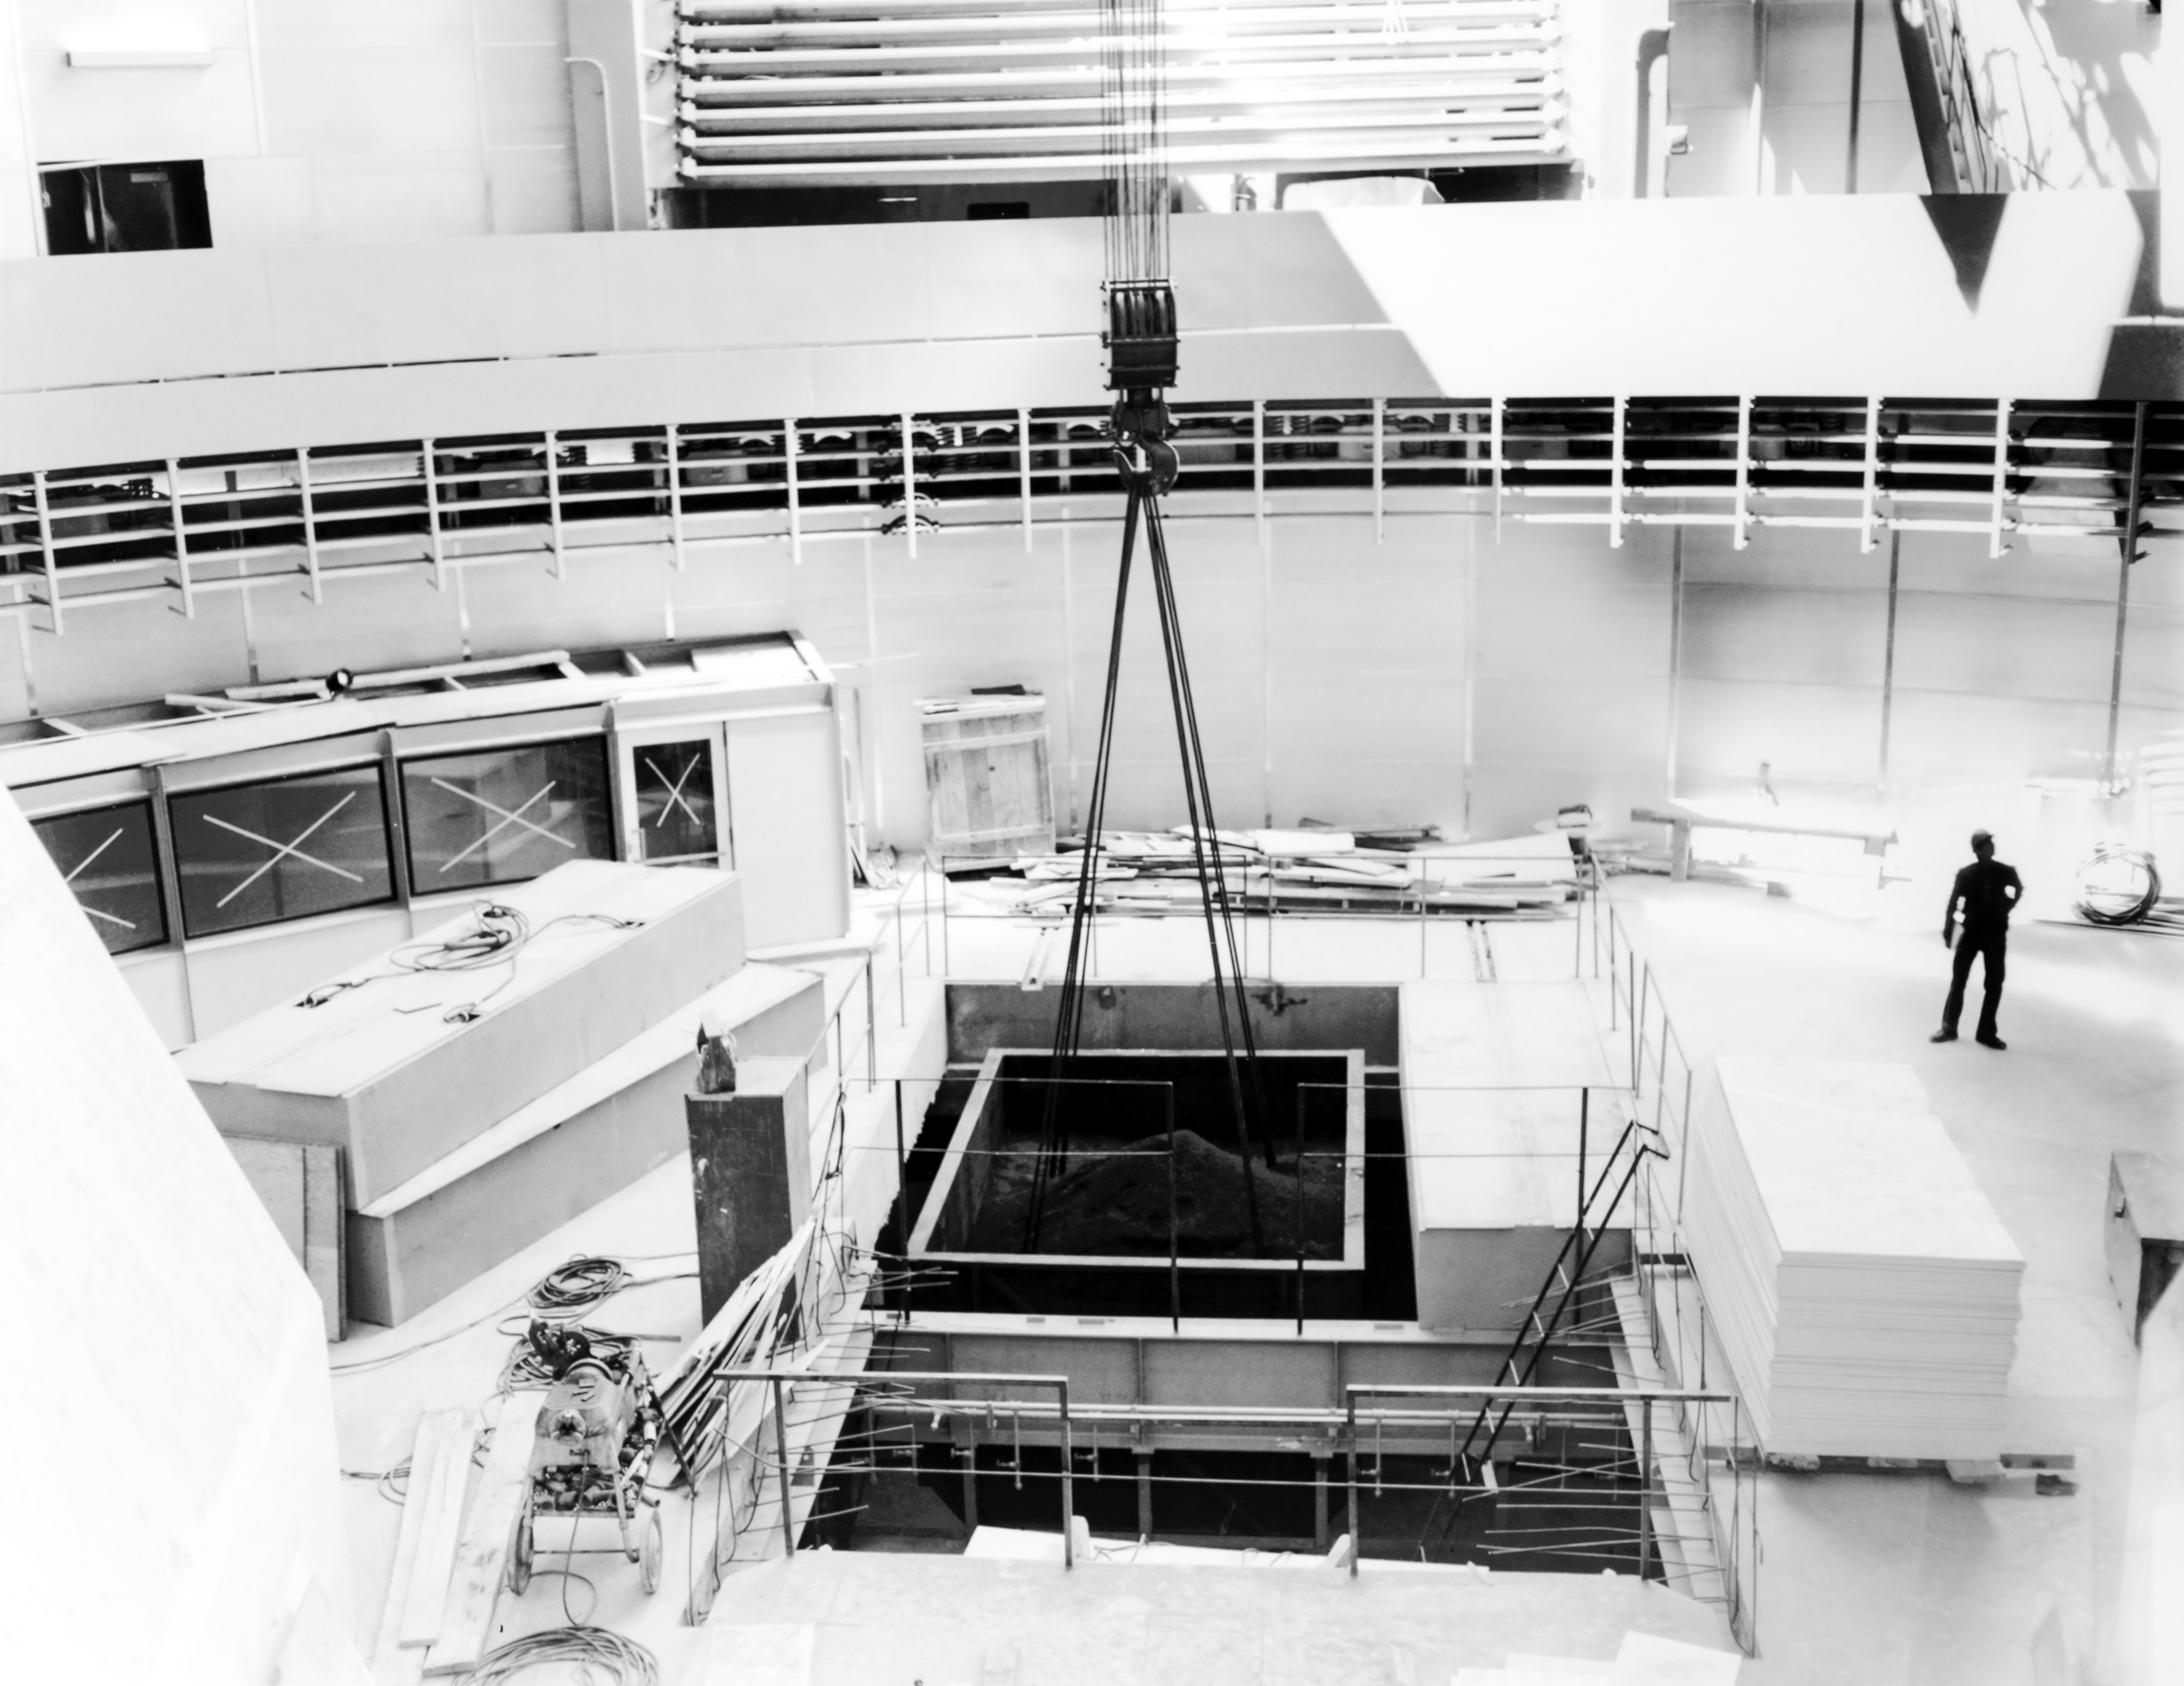

CTIO History - Construction

A historical photo of construction at Cerro Tololo Inter-American Observatory (CTIO), a Program of NSF NOIRLab, in Chile.

This image is part of NSF NOIRLab’s historical archives.

Credit: CTIO/NOIRLab/NSF/AURA/R. González